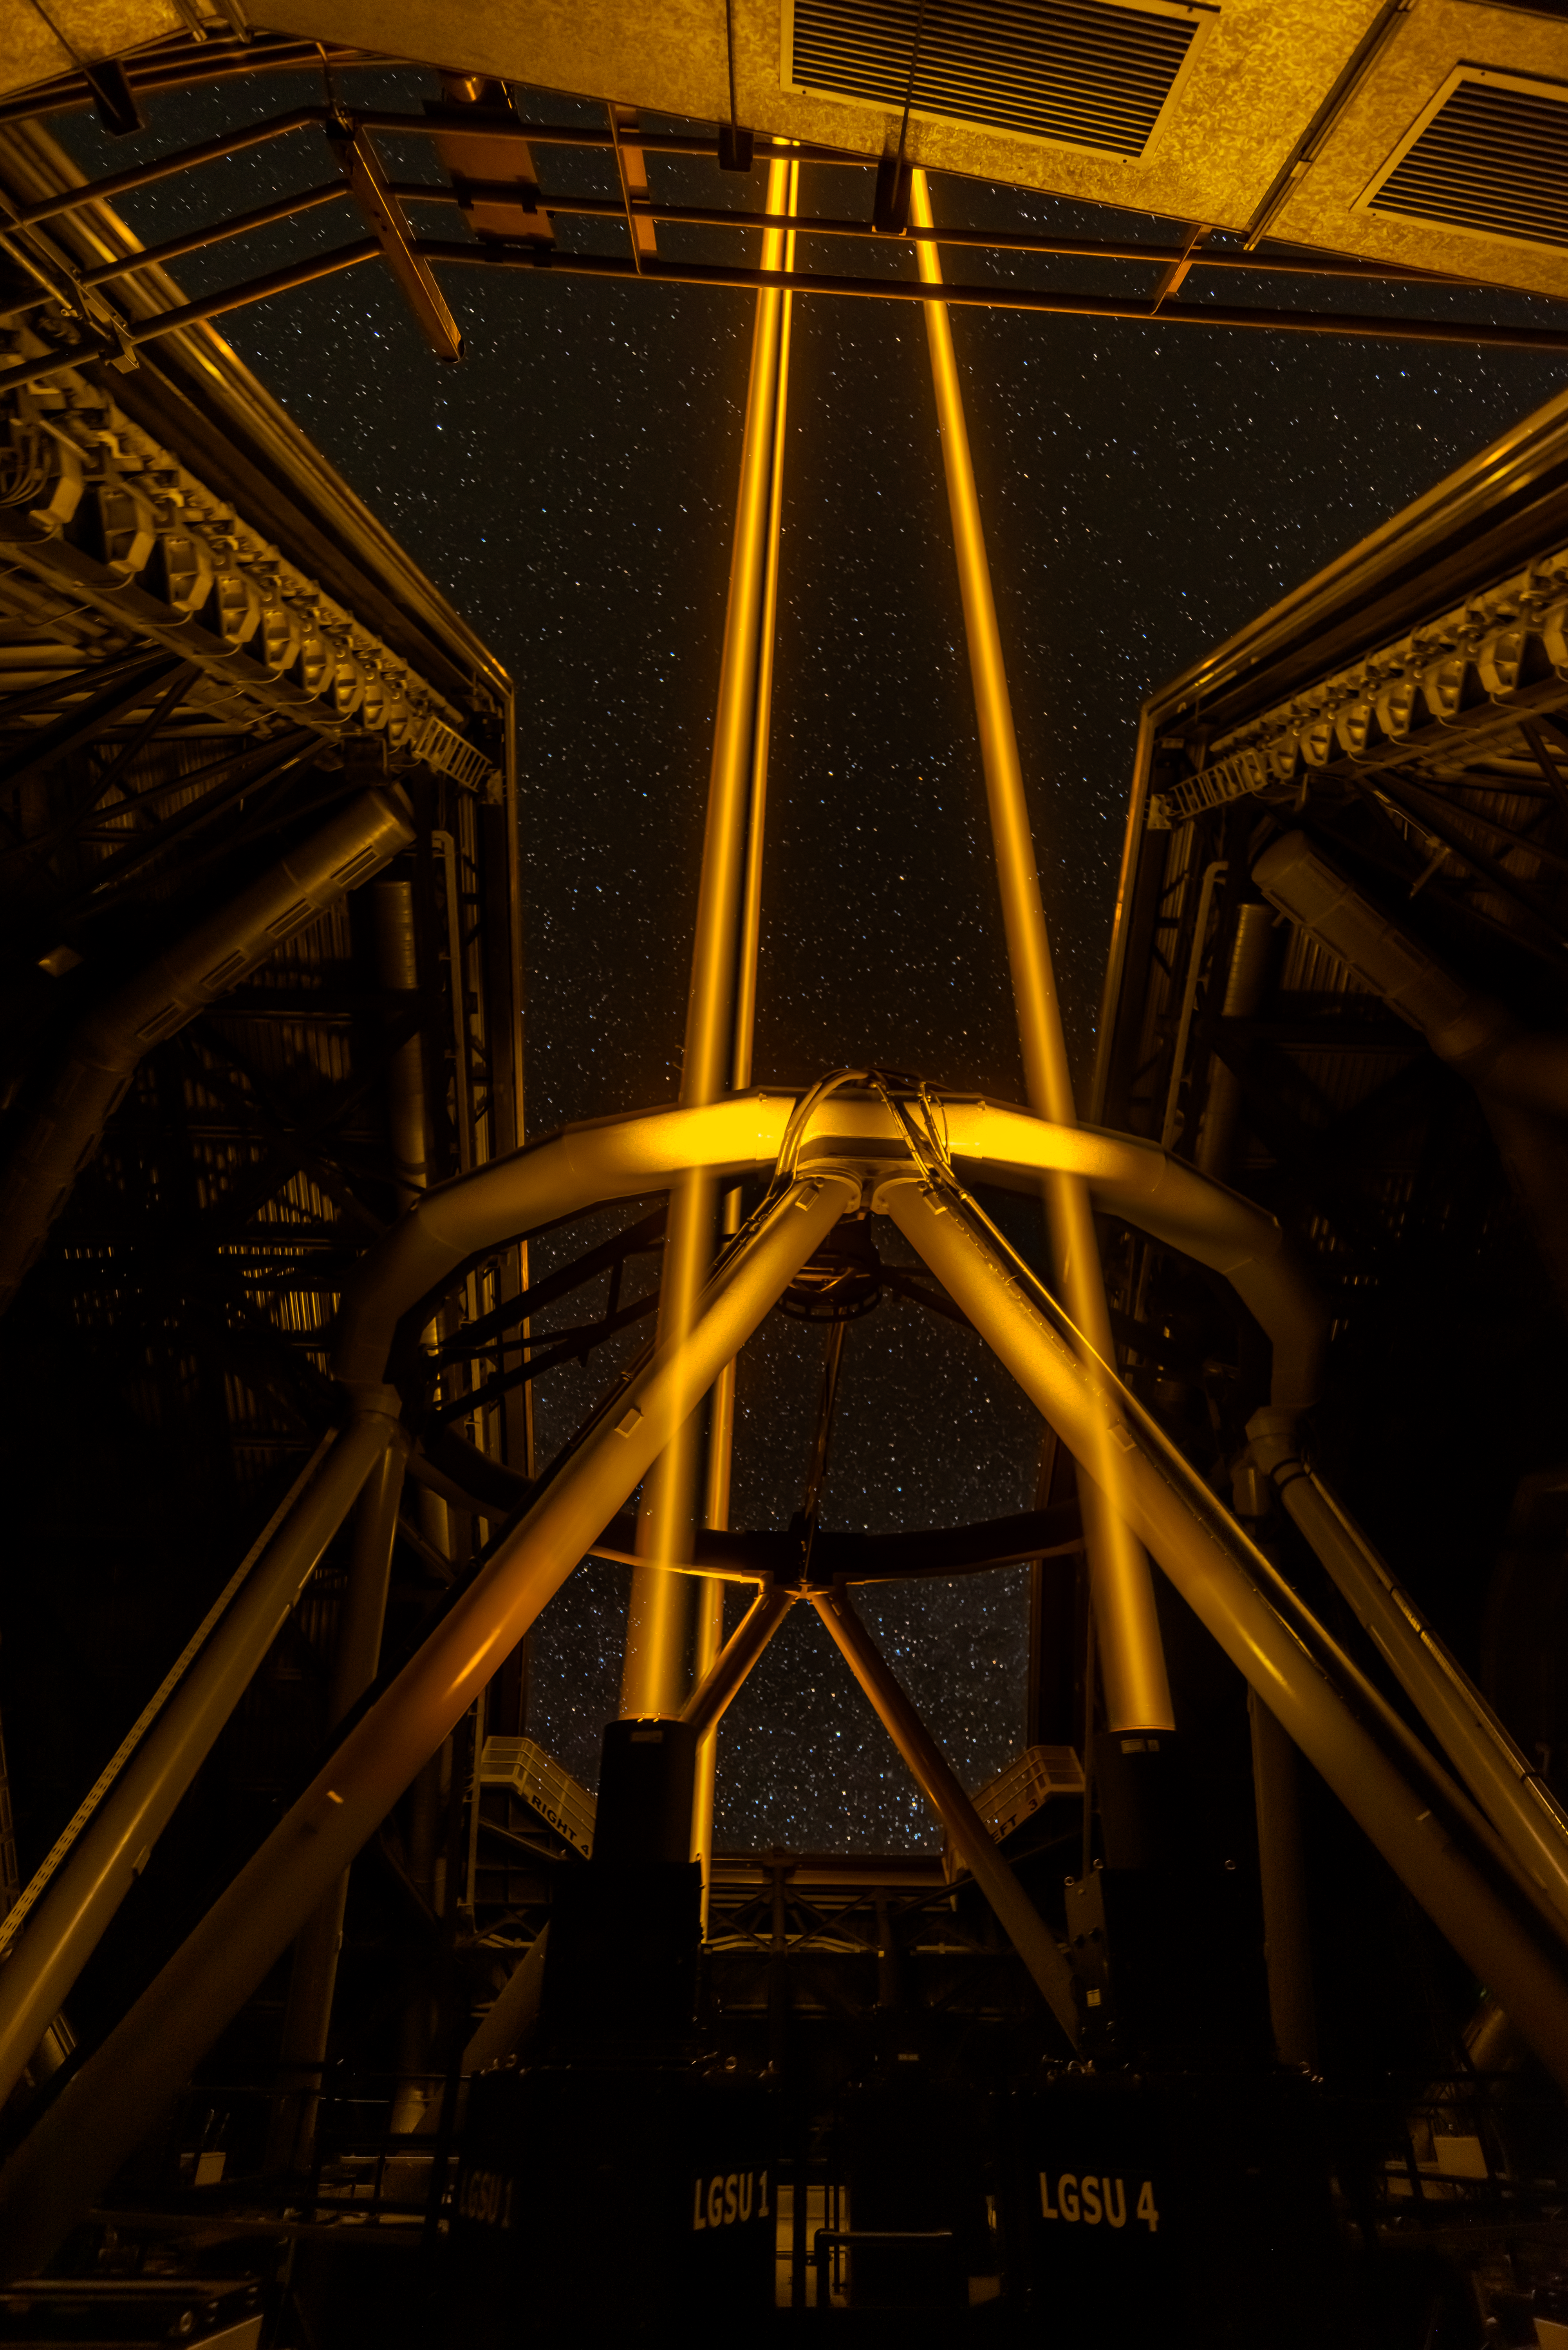

Yepun adding stars to the night sky

With advanced instruments designed to catch the light from extrasolar worlds and the universe’s most distant stars and galaxies, crystal clear images are a must. To achieve this, the Unit Telescope 4 of ESO’s Very Large Telescope (VLT) in Chile has an adaptive optics facility equipped with four sodium lasers, aimed towards the sky. When the laser beams reach about 90 kilometers into the atmosphere, they excite sodium atoms that start to glow, creating artificial stars in the sky.

By monitoring how these artificial stars twinkle, the deformable secondary mirror of the telescope reshapes at milli-second speeds, correcting atmospheric turbulence. But the Milky Way already has several billions of stars, so why would we need some more and how will that help to create clearer images, you might wonder? Adaptive optics requires having a relatively bright reference star close in the sky to the object you want to observe, but that’s not always the case, hence the need for artificial laser stars.

PS. Did you know that sodium is the element usually found in older street lamps? It is the two resonance lines of sodium that creates the recognisable intense orange colour as seen in the above image from the VLT.

Credit: Zdeněk Bardon/ESO